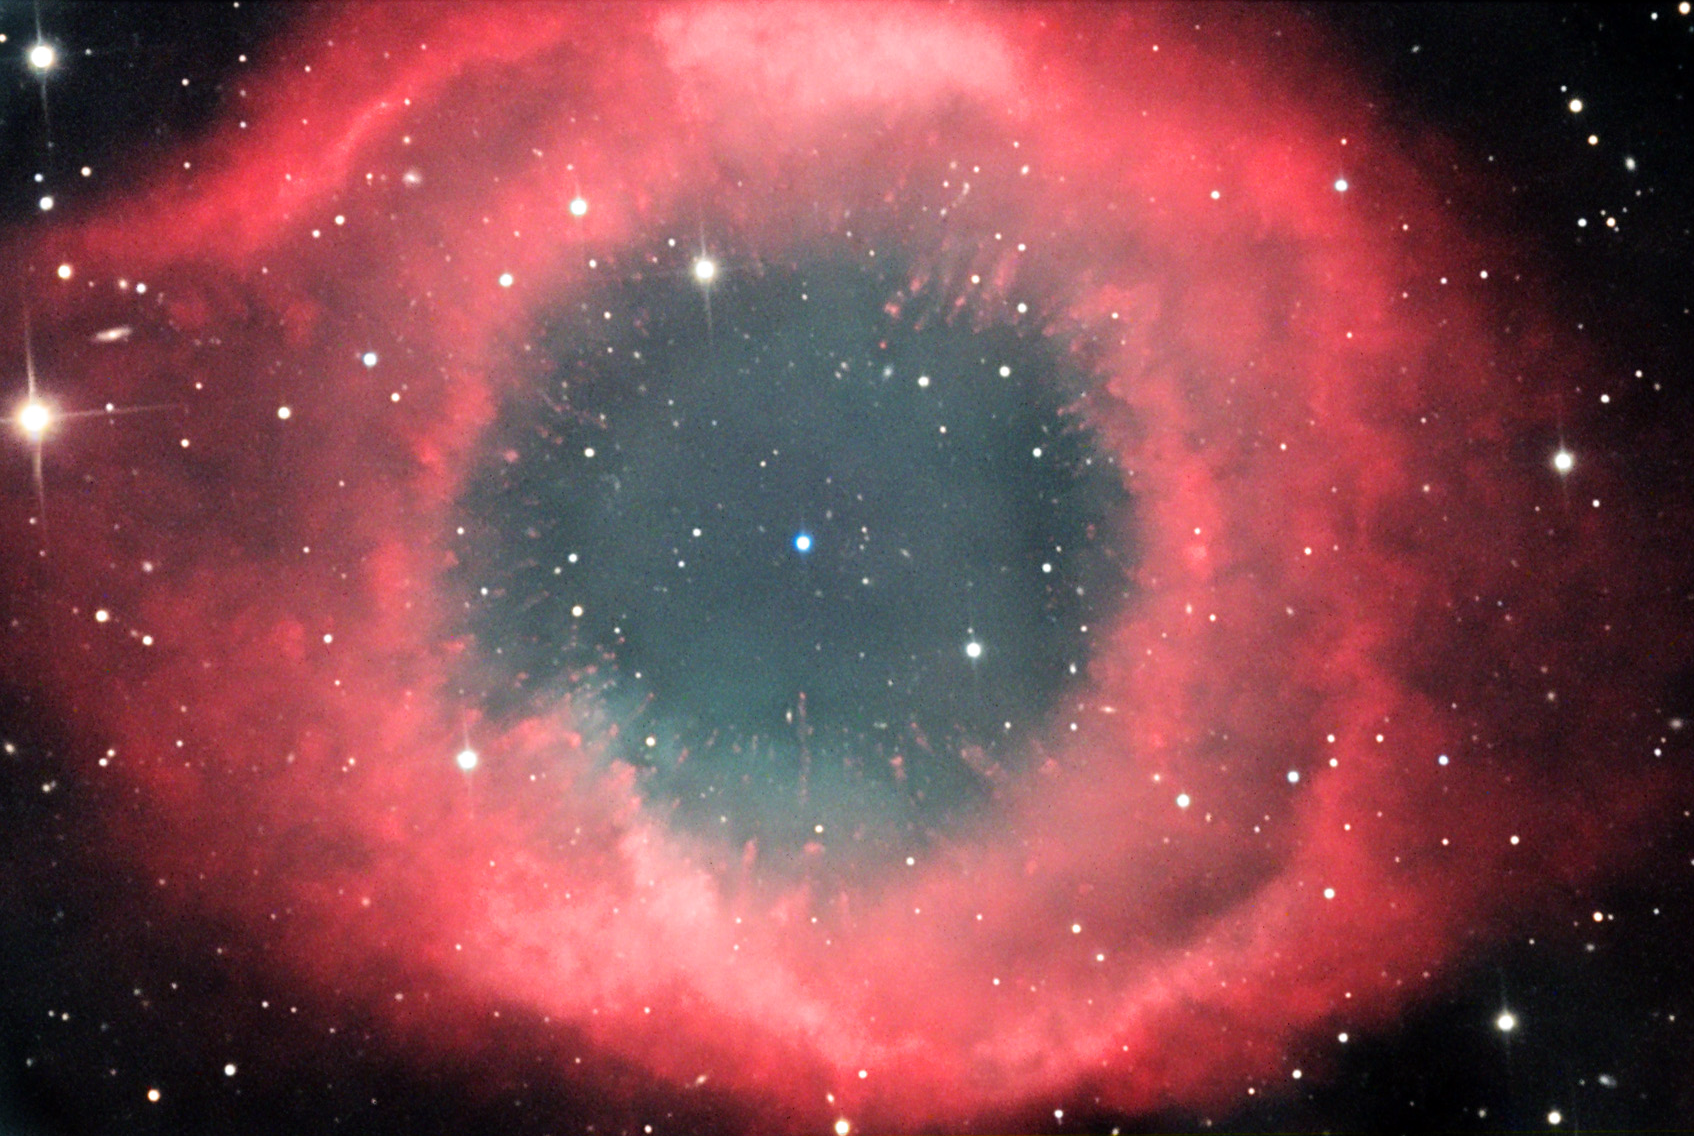

NGC 7293

At a distance of 450 light years away, this gas bubble released by a dying star is one the closest of its type. It is estimated that the process of ejection of these gas began some 10,000 years ago. The nebula is so close to us that its size on the sky is very large- almost the size of the moon! It can be seen with binoculars under the dark skies of Kitt Peak as a circular glow in the constellation of Aquarius. Of course an image through a telescope reveals much more. In this image you can see detail in shell and the central star which makes the gas glow (similar to a neon light). The radial fingers of gas are caused by the immense UV radiation that the white dwarf (central star) emits and evaporates material in the process.

This image was taken as part of Advanced Observing Program (AOP) program at Kitt Peak Visitor Center during 2014.

Credit: KPNO/NOIRLab/NSF/AURA/Adam Block